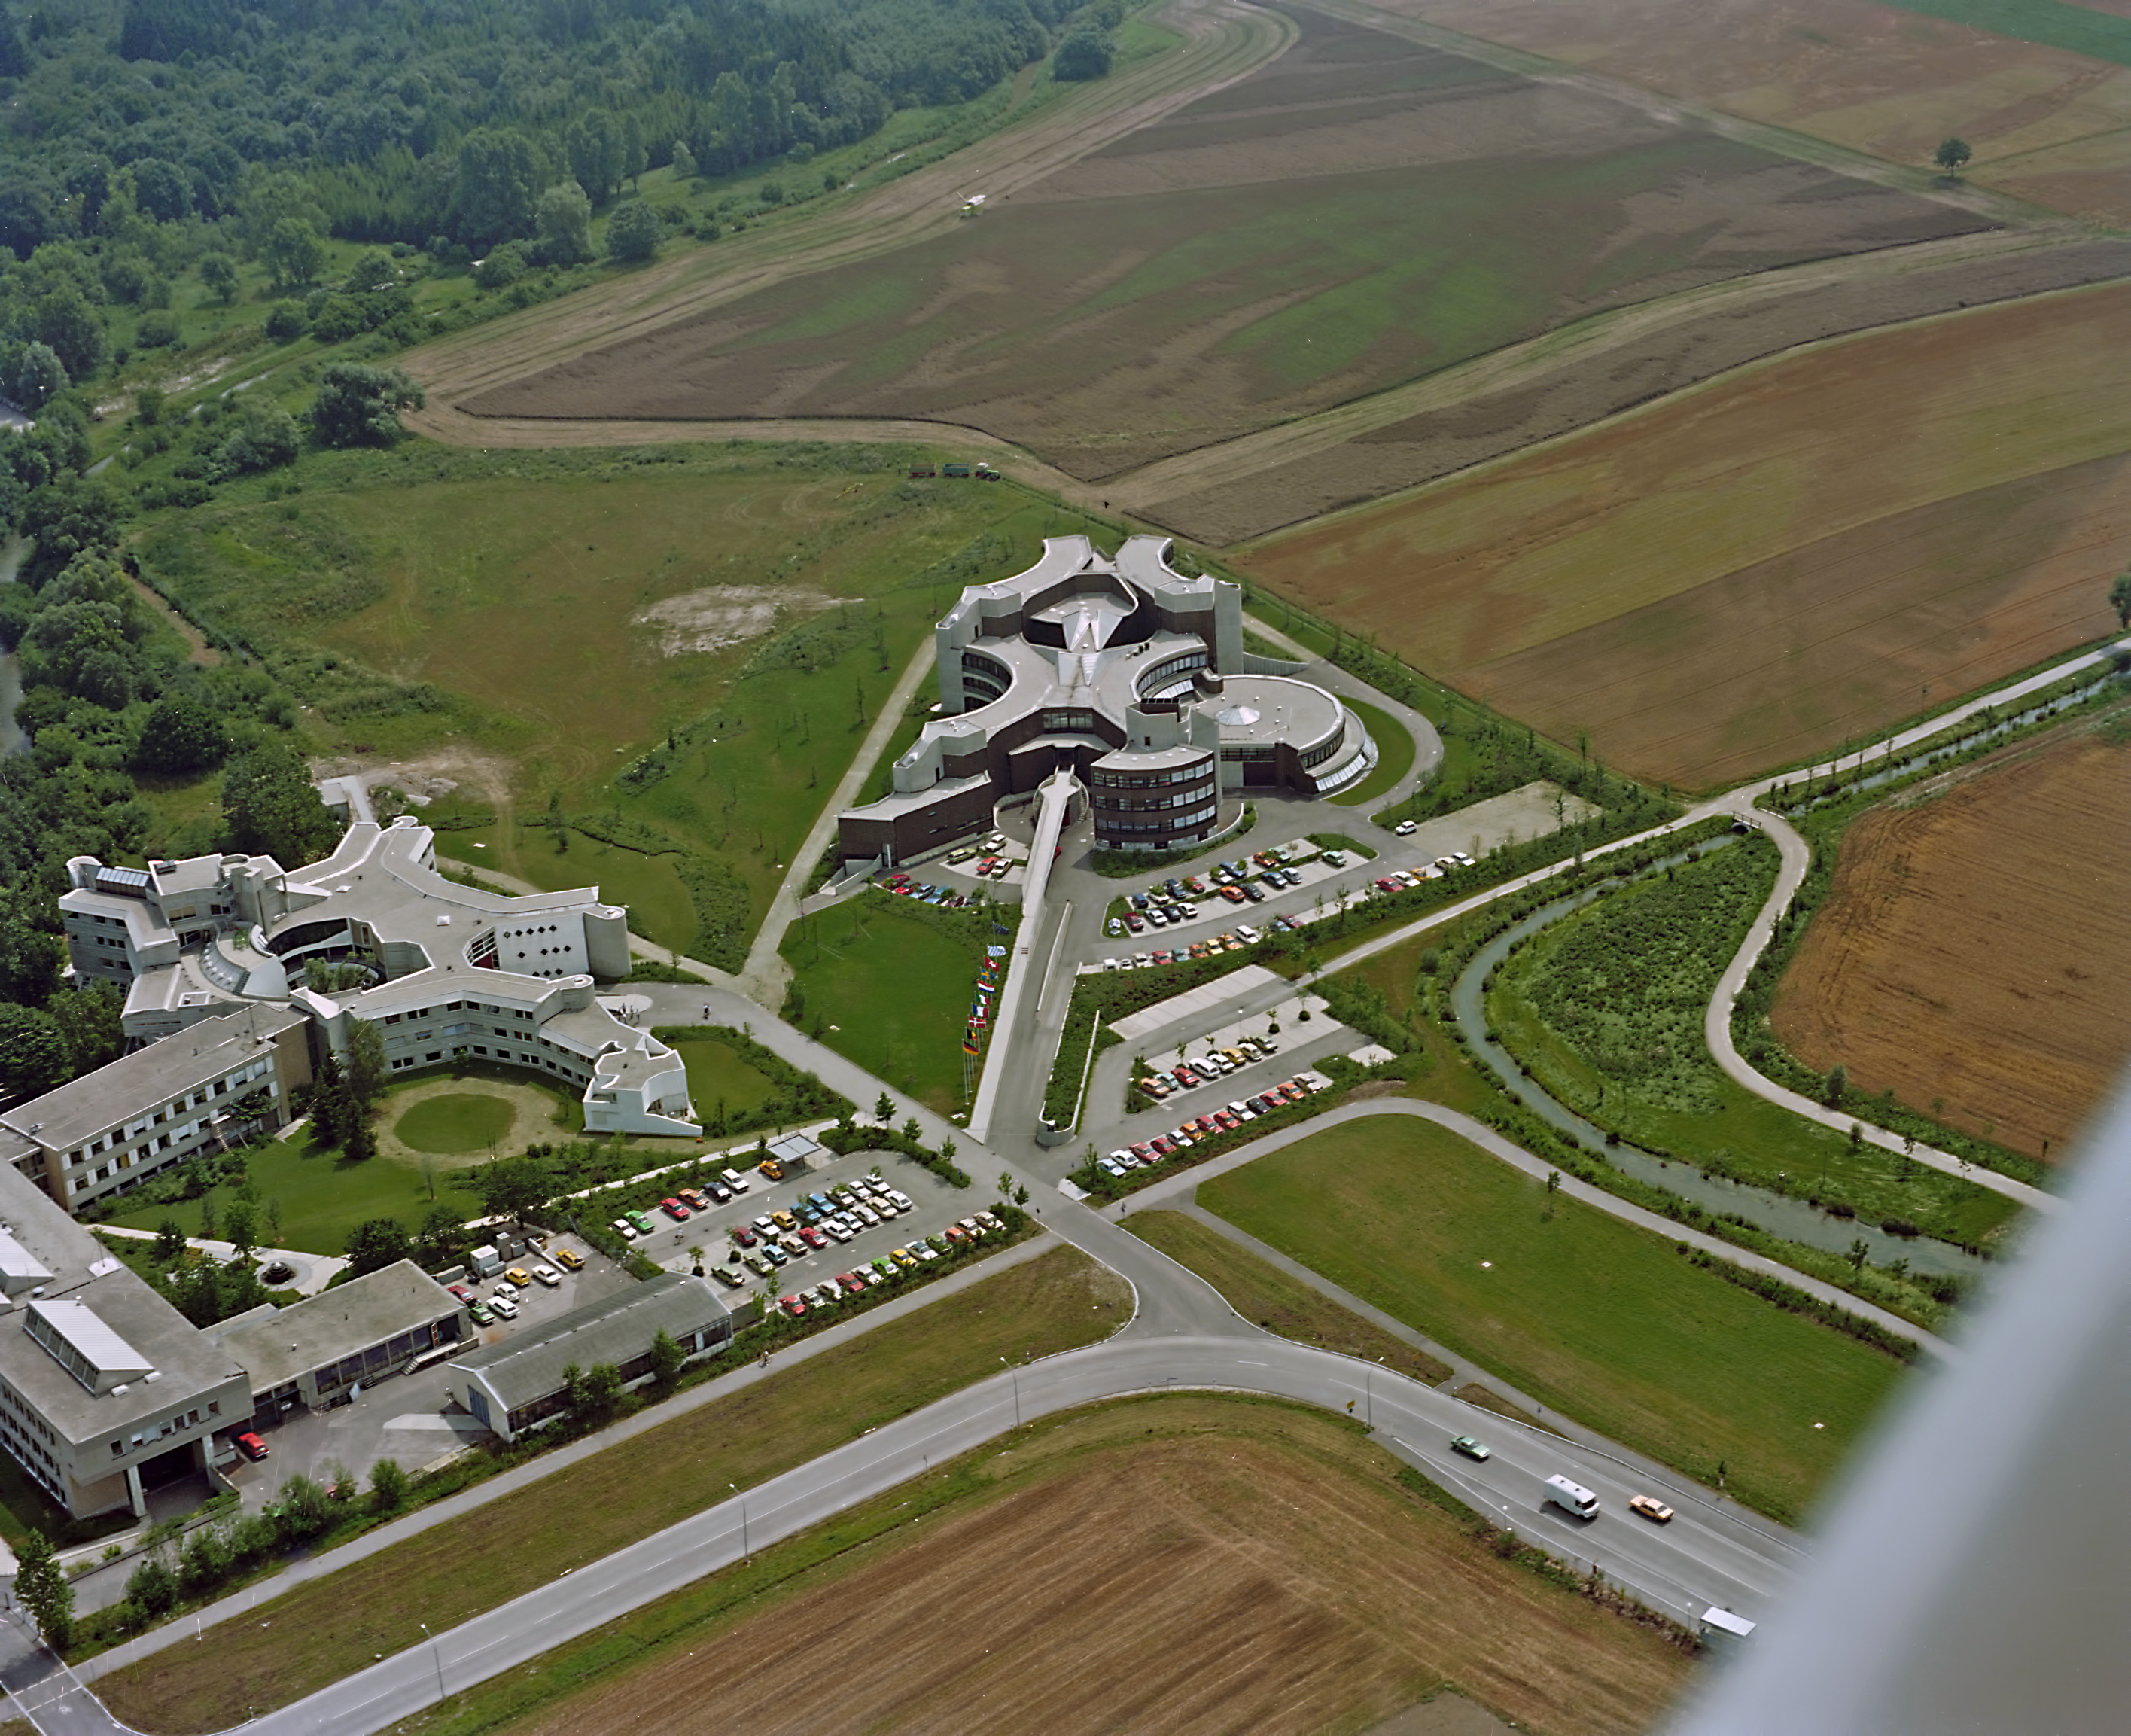

ESO HQ from above

An aerial photograph from 1980 showing ESO's headquarters.

Credit: ESO